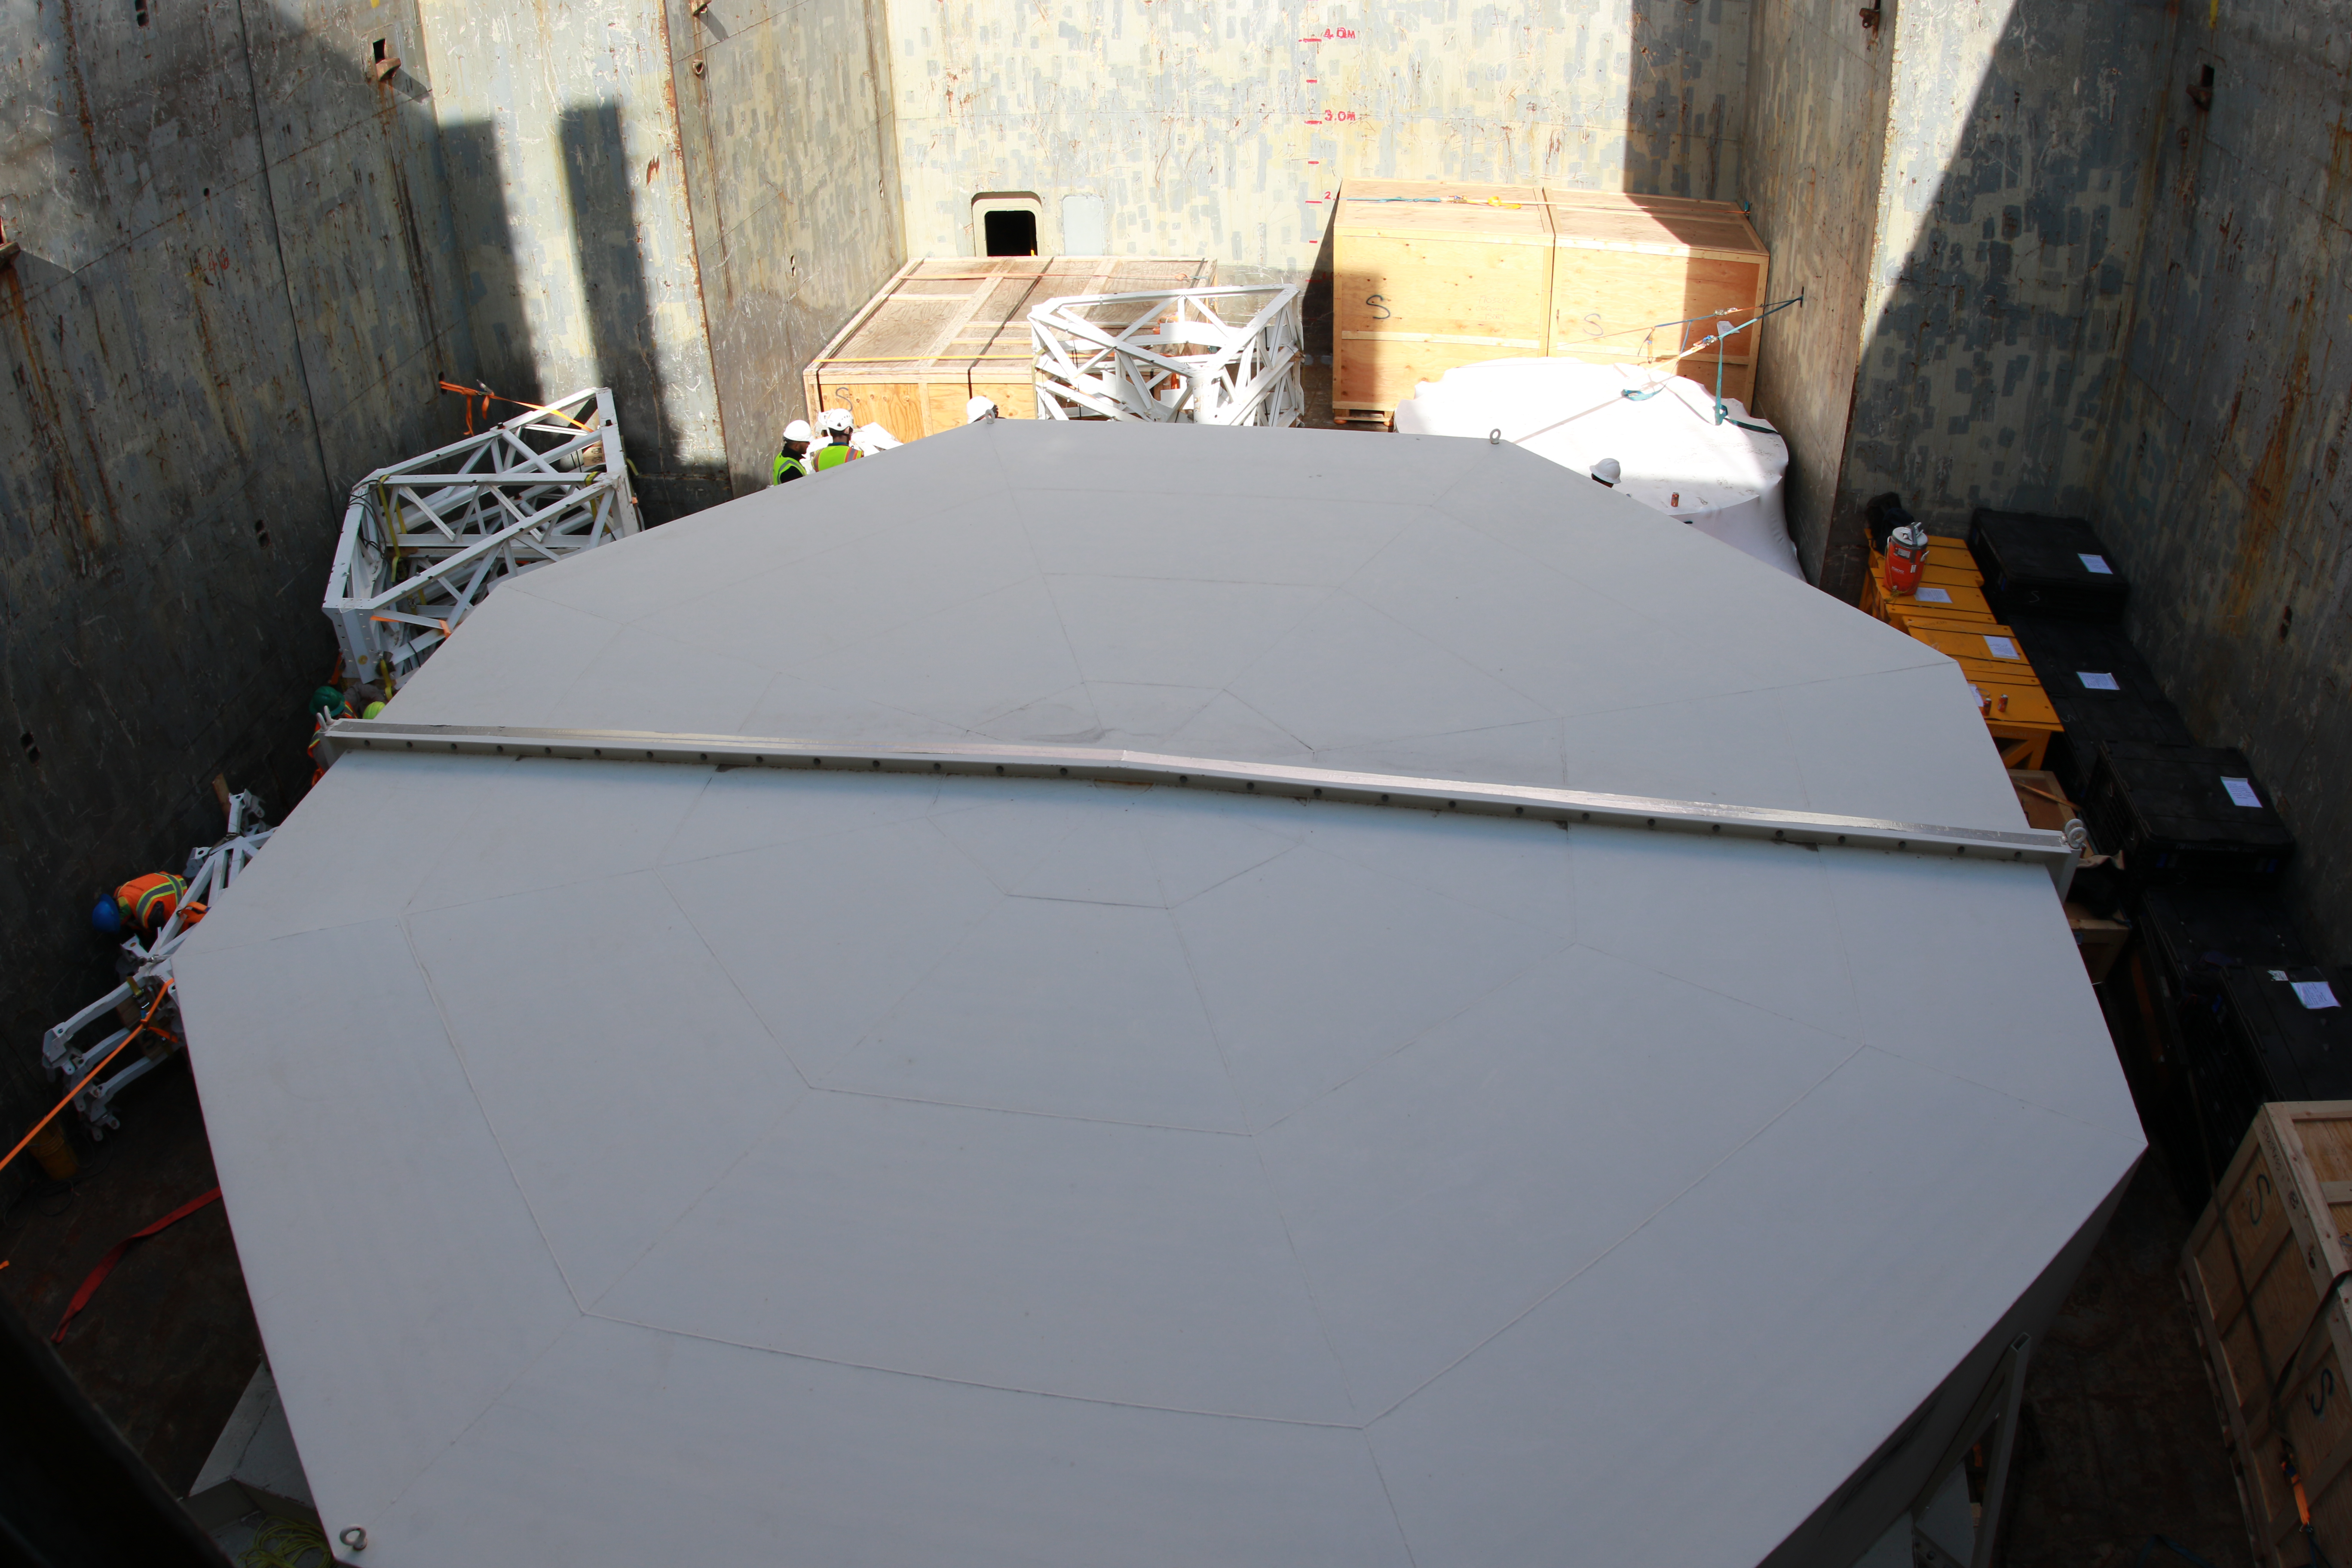

M1M3 Loading on BBC Manitoba

The LSST Primary/Tertiary Mirror (M1M3), along with the M1M3 vacuum lift and other support materials, was loaded onto the BBC Manitoba on April 2, 2019 in Houston, Texas. The voyage to Chile is expected to take 4-5 weeks.

Credit: Rubin Observatory/NSF/AURA